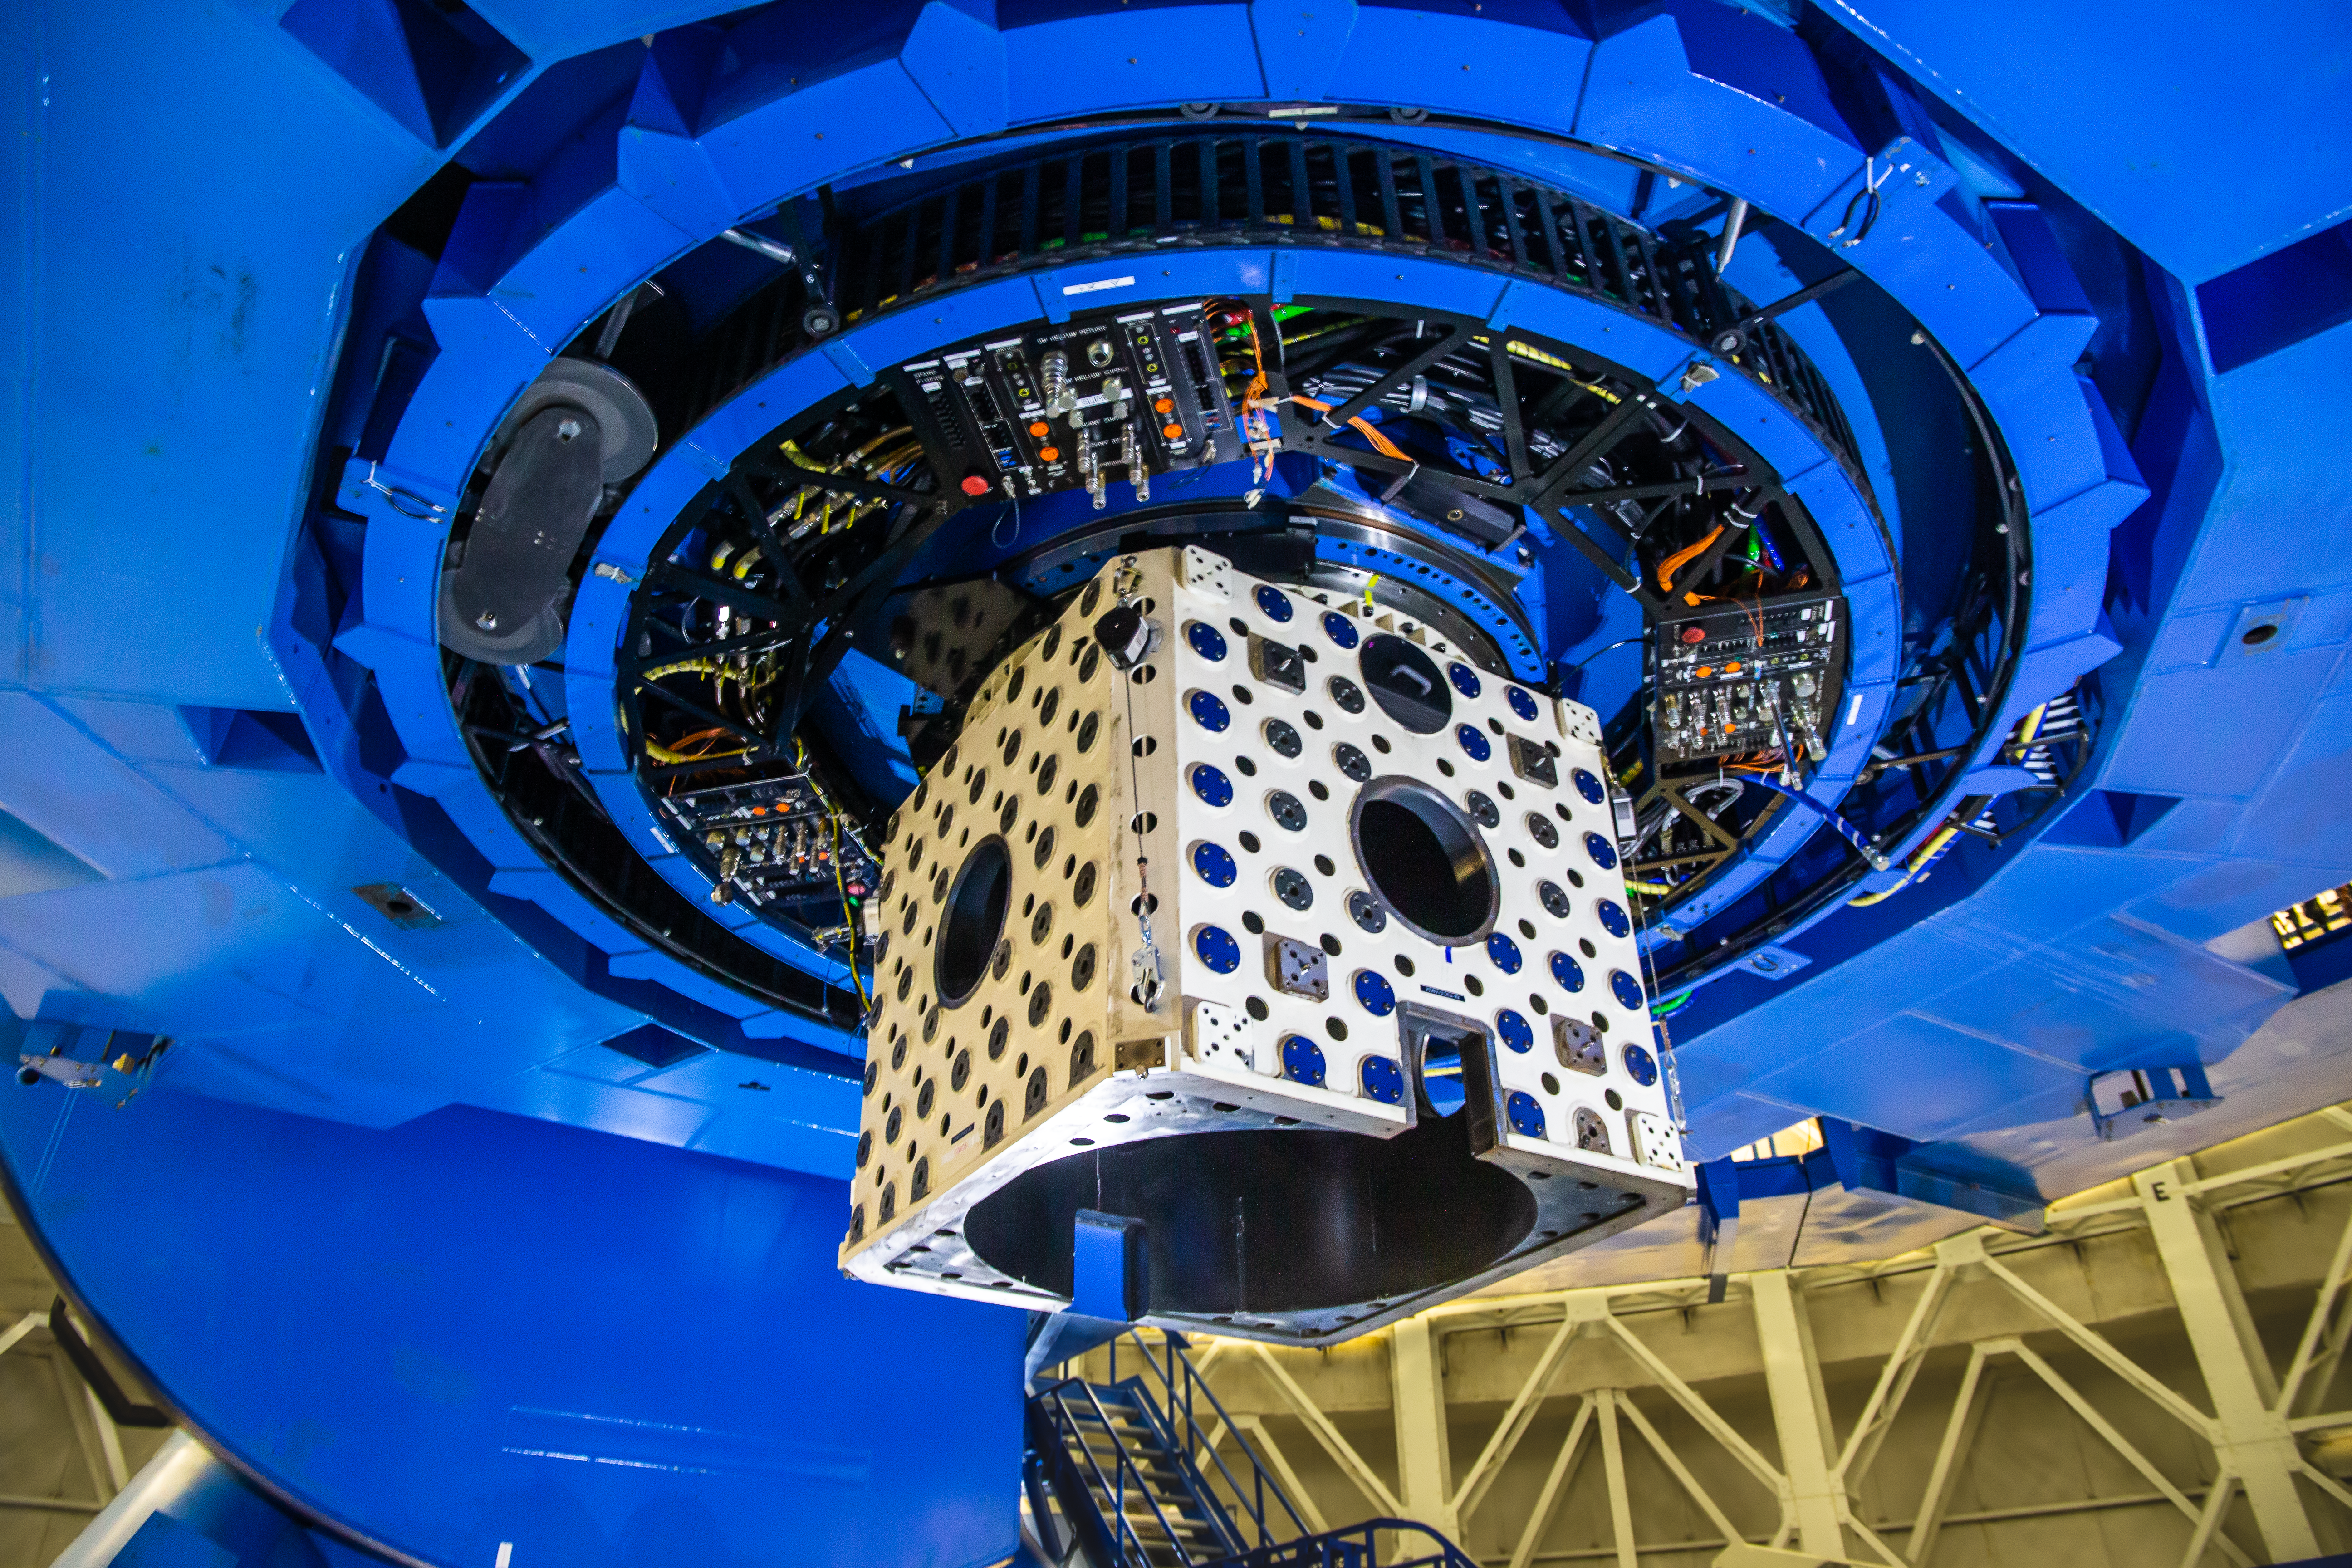

Gemini South

Pictured here is the underside of Gemini South during the 2019 engineering shutdown.

Credit: International Gemini Observatory/NOIRLab/NSF/AURA/M. Paredes